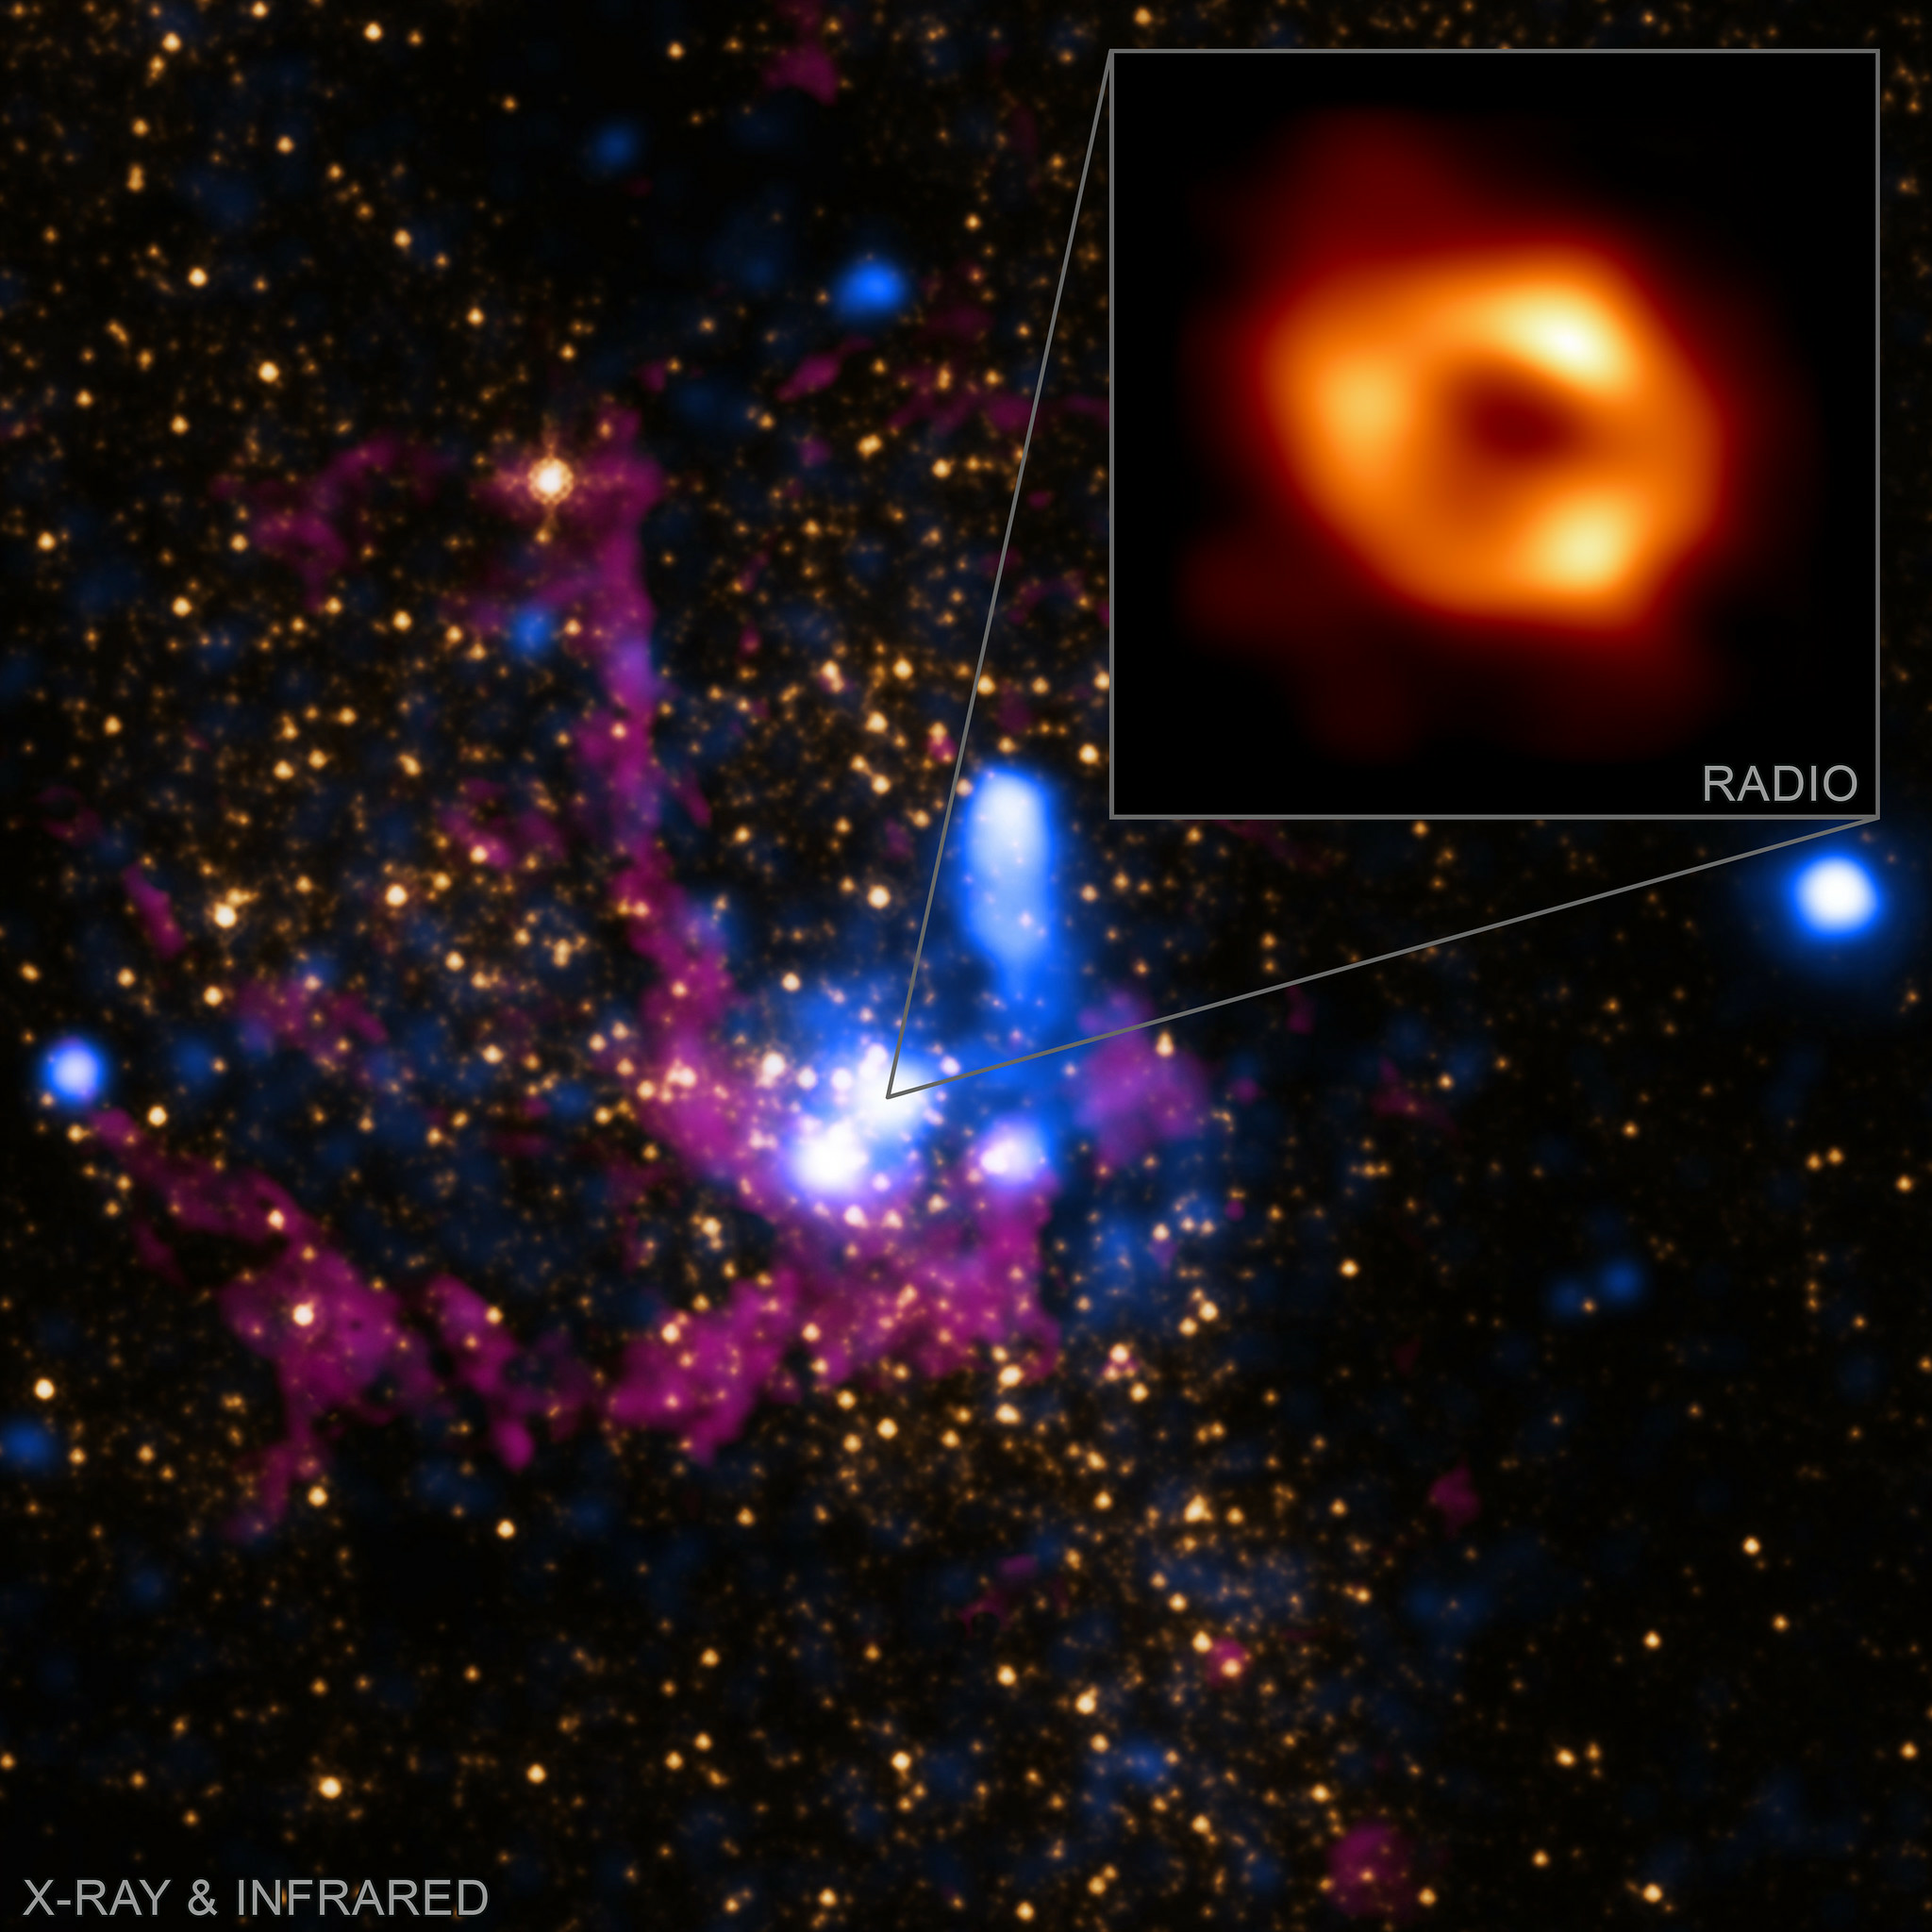

Sagittarius A* in Different Light

Sagittarius A* viewed using x-ray data by CHANDRA, infrared light from NASA's Hubble Space Telescope, and radio waves with the EHT.

Credit: X-ray: NASA/CXC/SAO; IR: NASA/HST/STScI. Inset: Radio (EHT Collaboration)